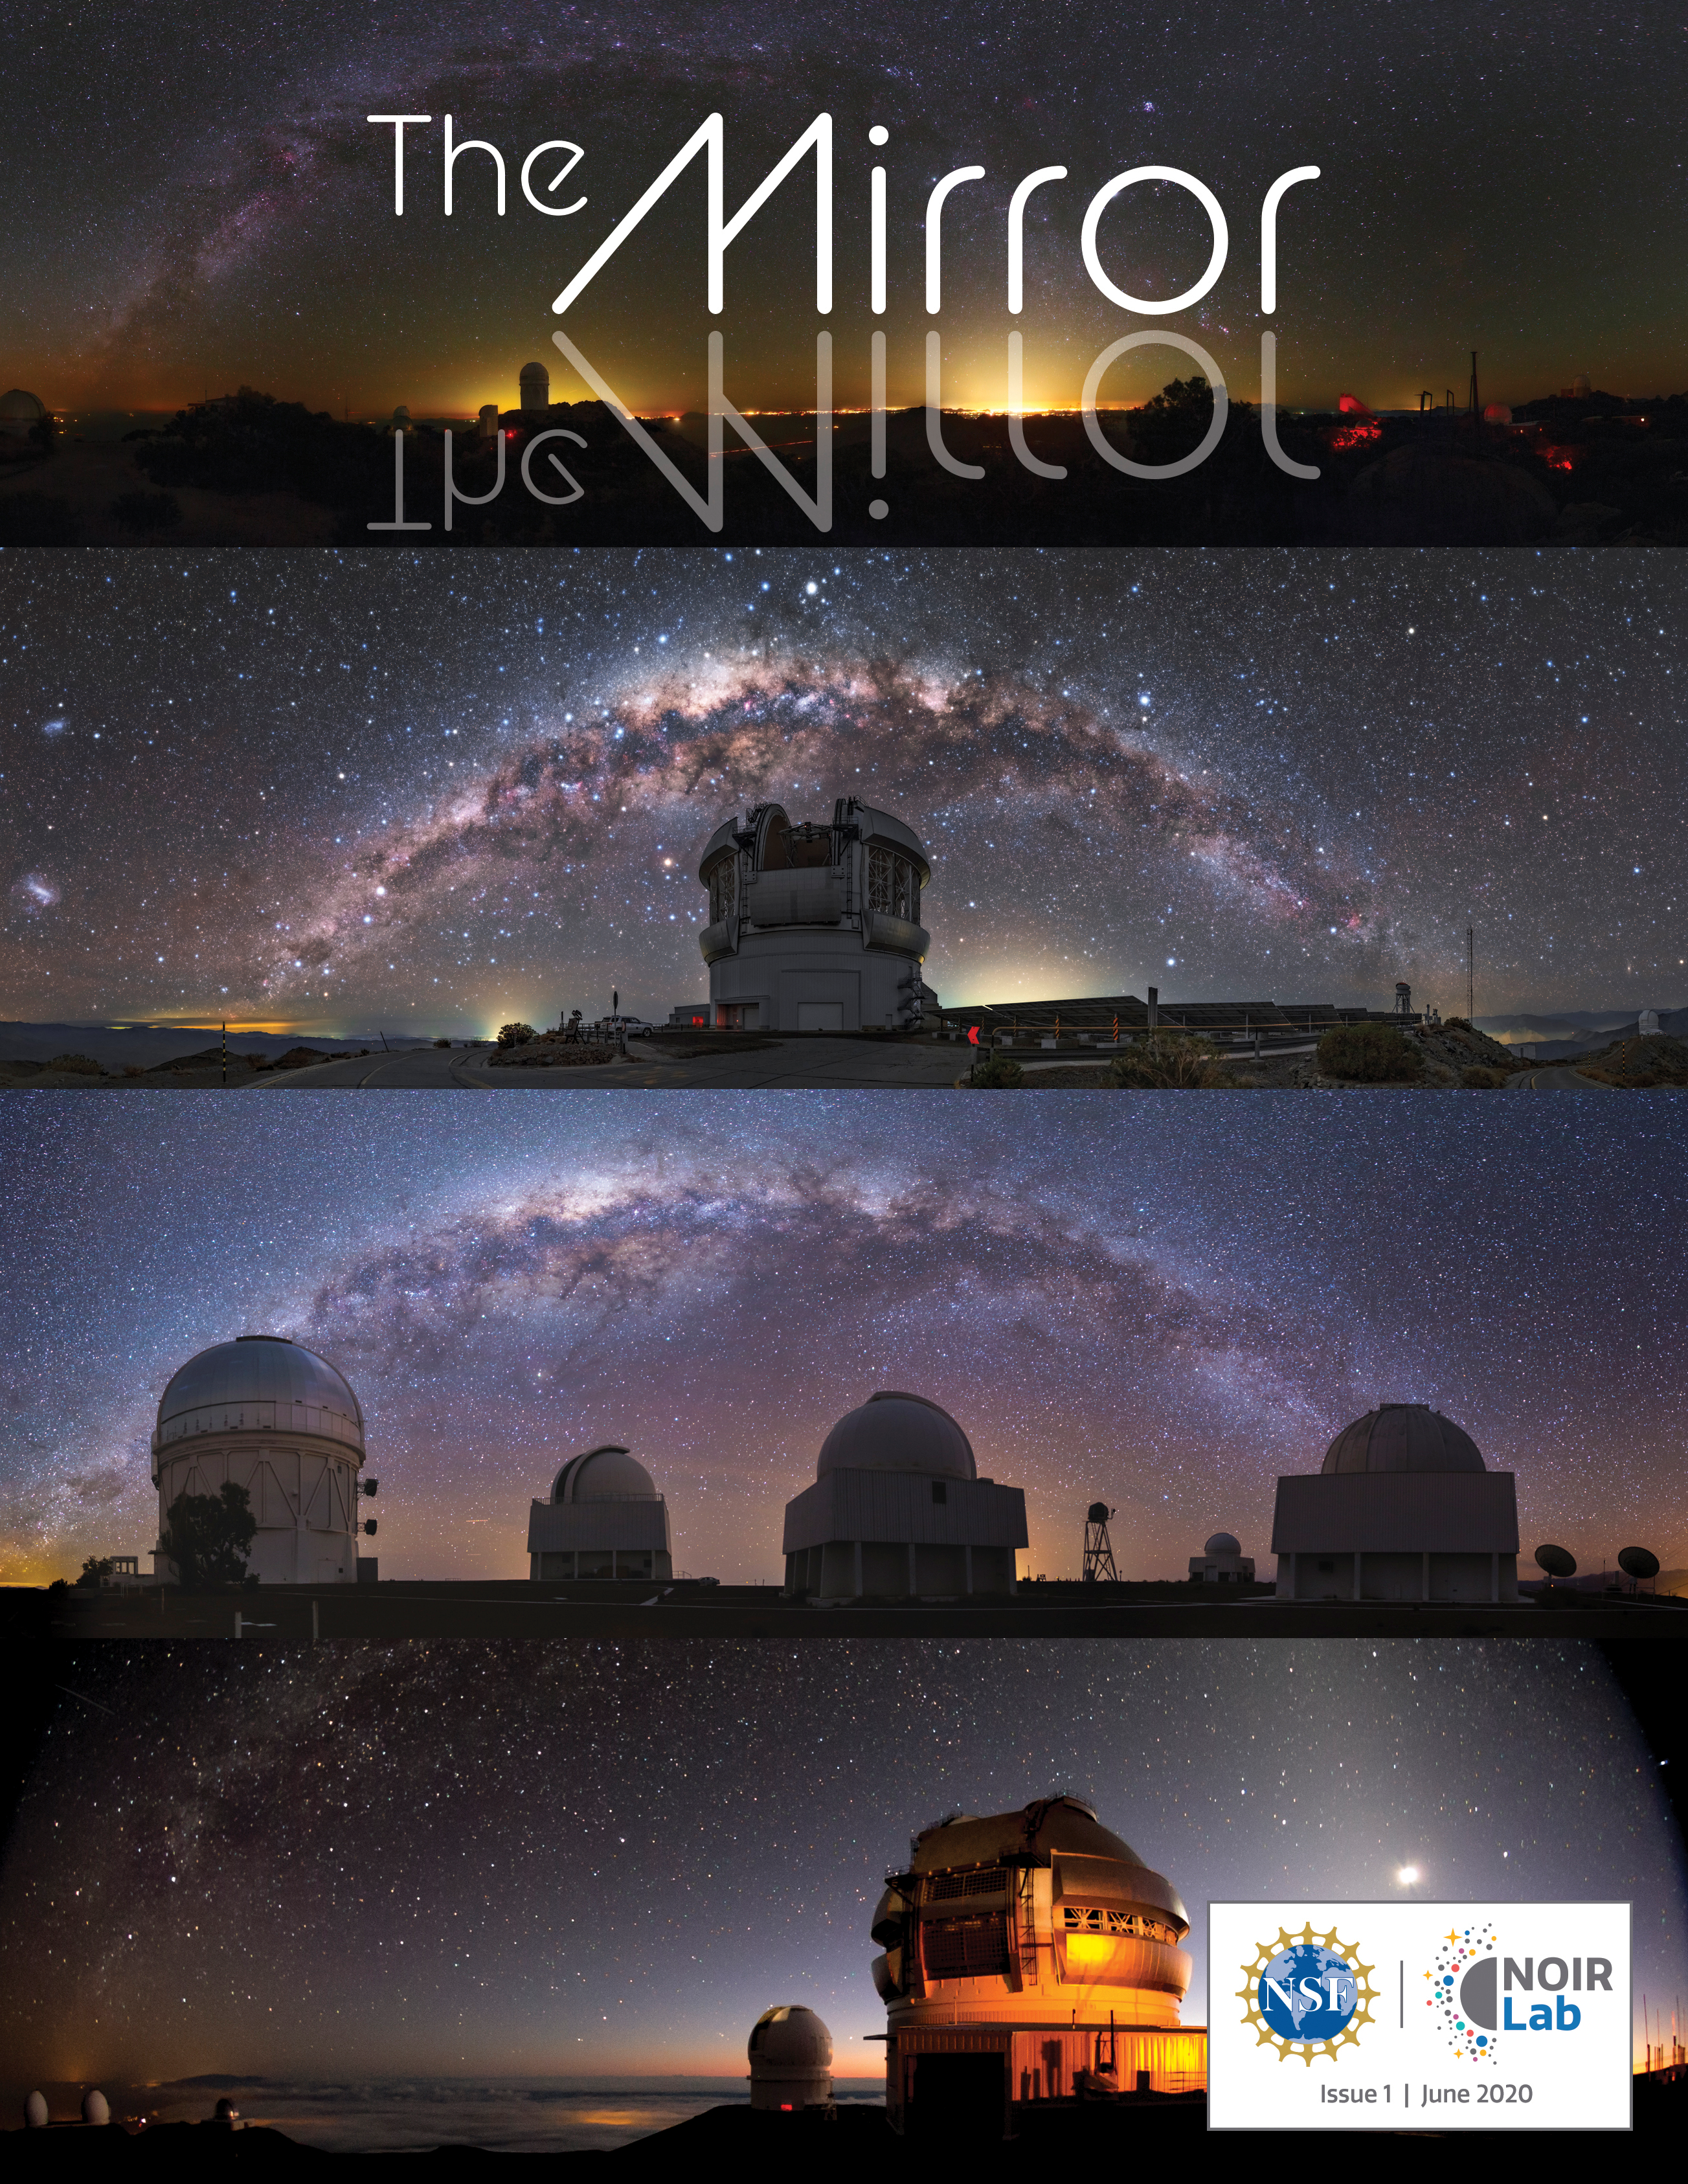

Cover of the first NOIRLab Mirror

The NOIRLab Mirror issue 1.

Credit: NOIRLab/NSF/AURA